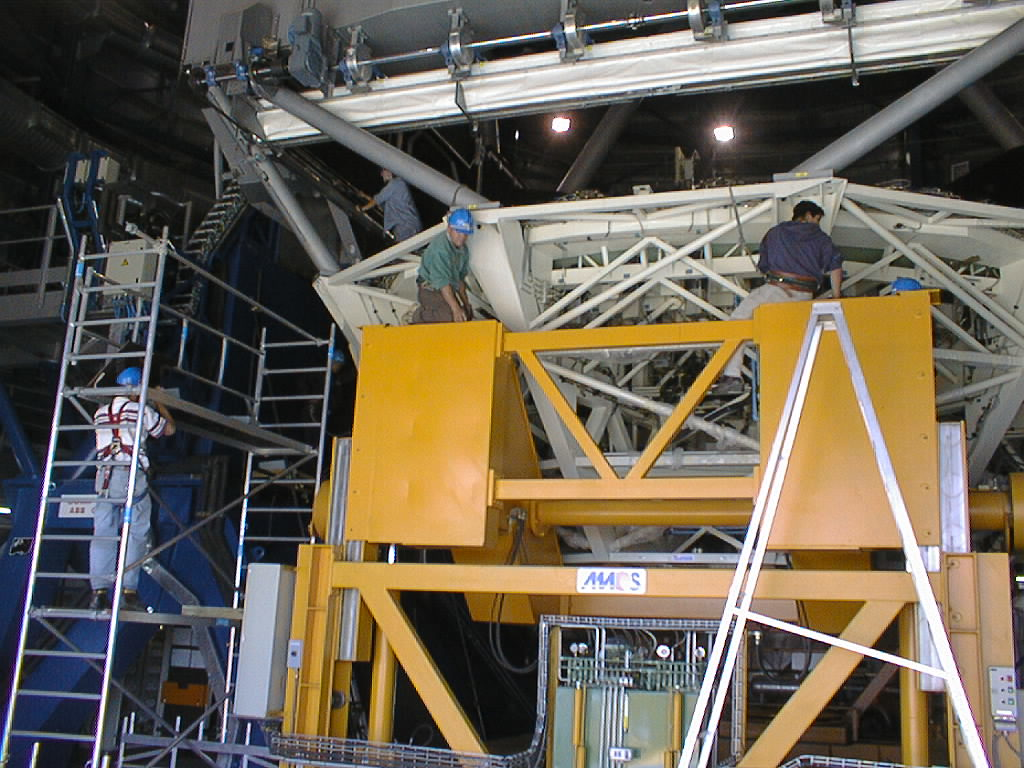

The dummy mirror in the UT2 structure

Meanwhile, preparations are made to remove the M1 Cell with the concrete dummy mirror from the UT2 structure.

Credit: ESO